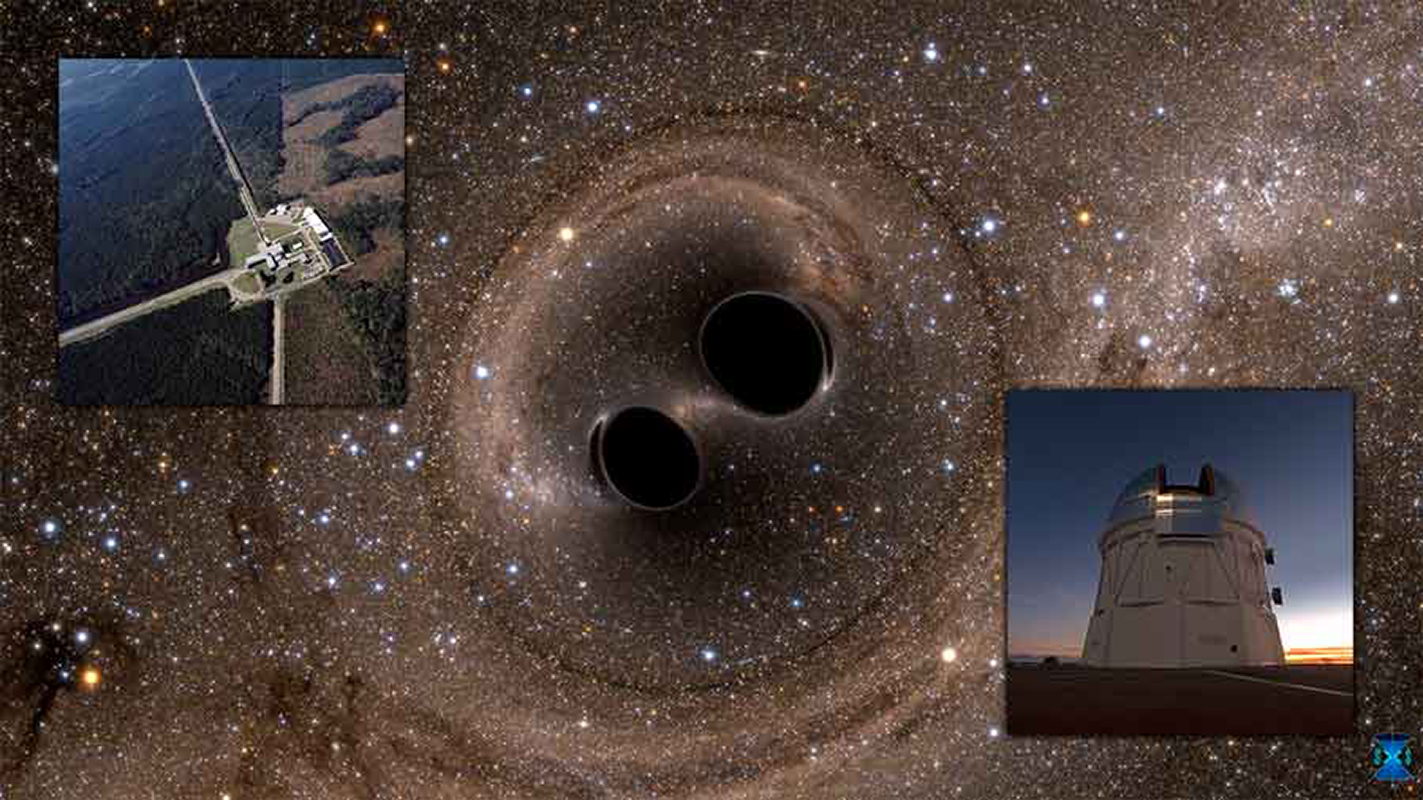

Gravitational waves detected 100 years after Einstein’s prediction

Ripples in the fabric of spacetime produced by two merging black holes were detected by the Advanced Laser Interferometer Gravitational-Wave Observatory (LIGO; top inset). The announcement comes 100 years after Albert Einstein’s prediction of the existence of gravitational waves and signals the opening of the gravitational wave Universe. The wide-field imaging capability of DECam at CTIO (bottom inset) was used to search for the optical counterpart of the gravitational wave event.

Credit: NOIRLab/NSF/AURA/T. Abbott, SXS, & LIGO Laboratory